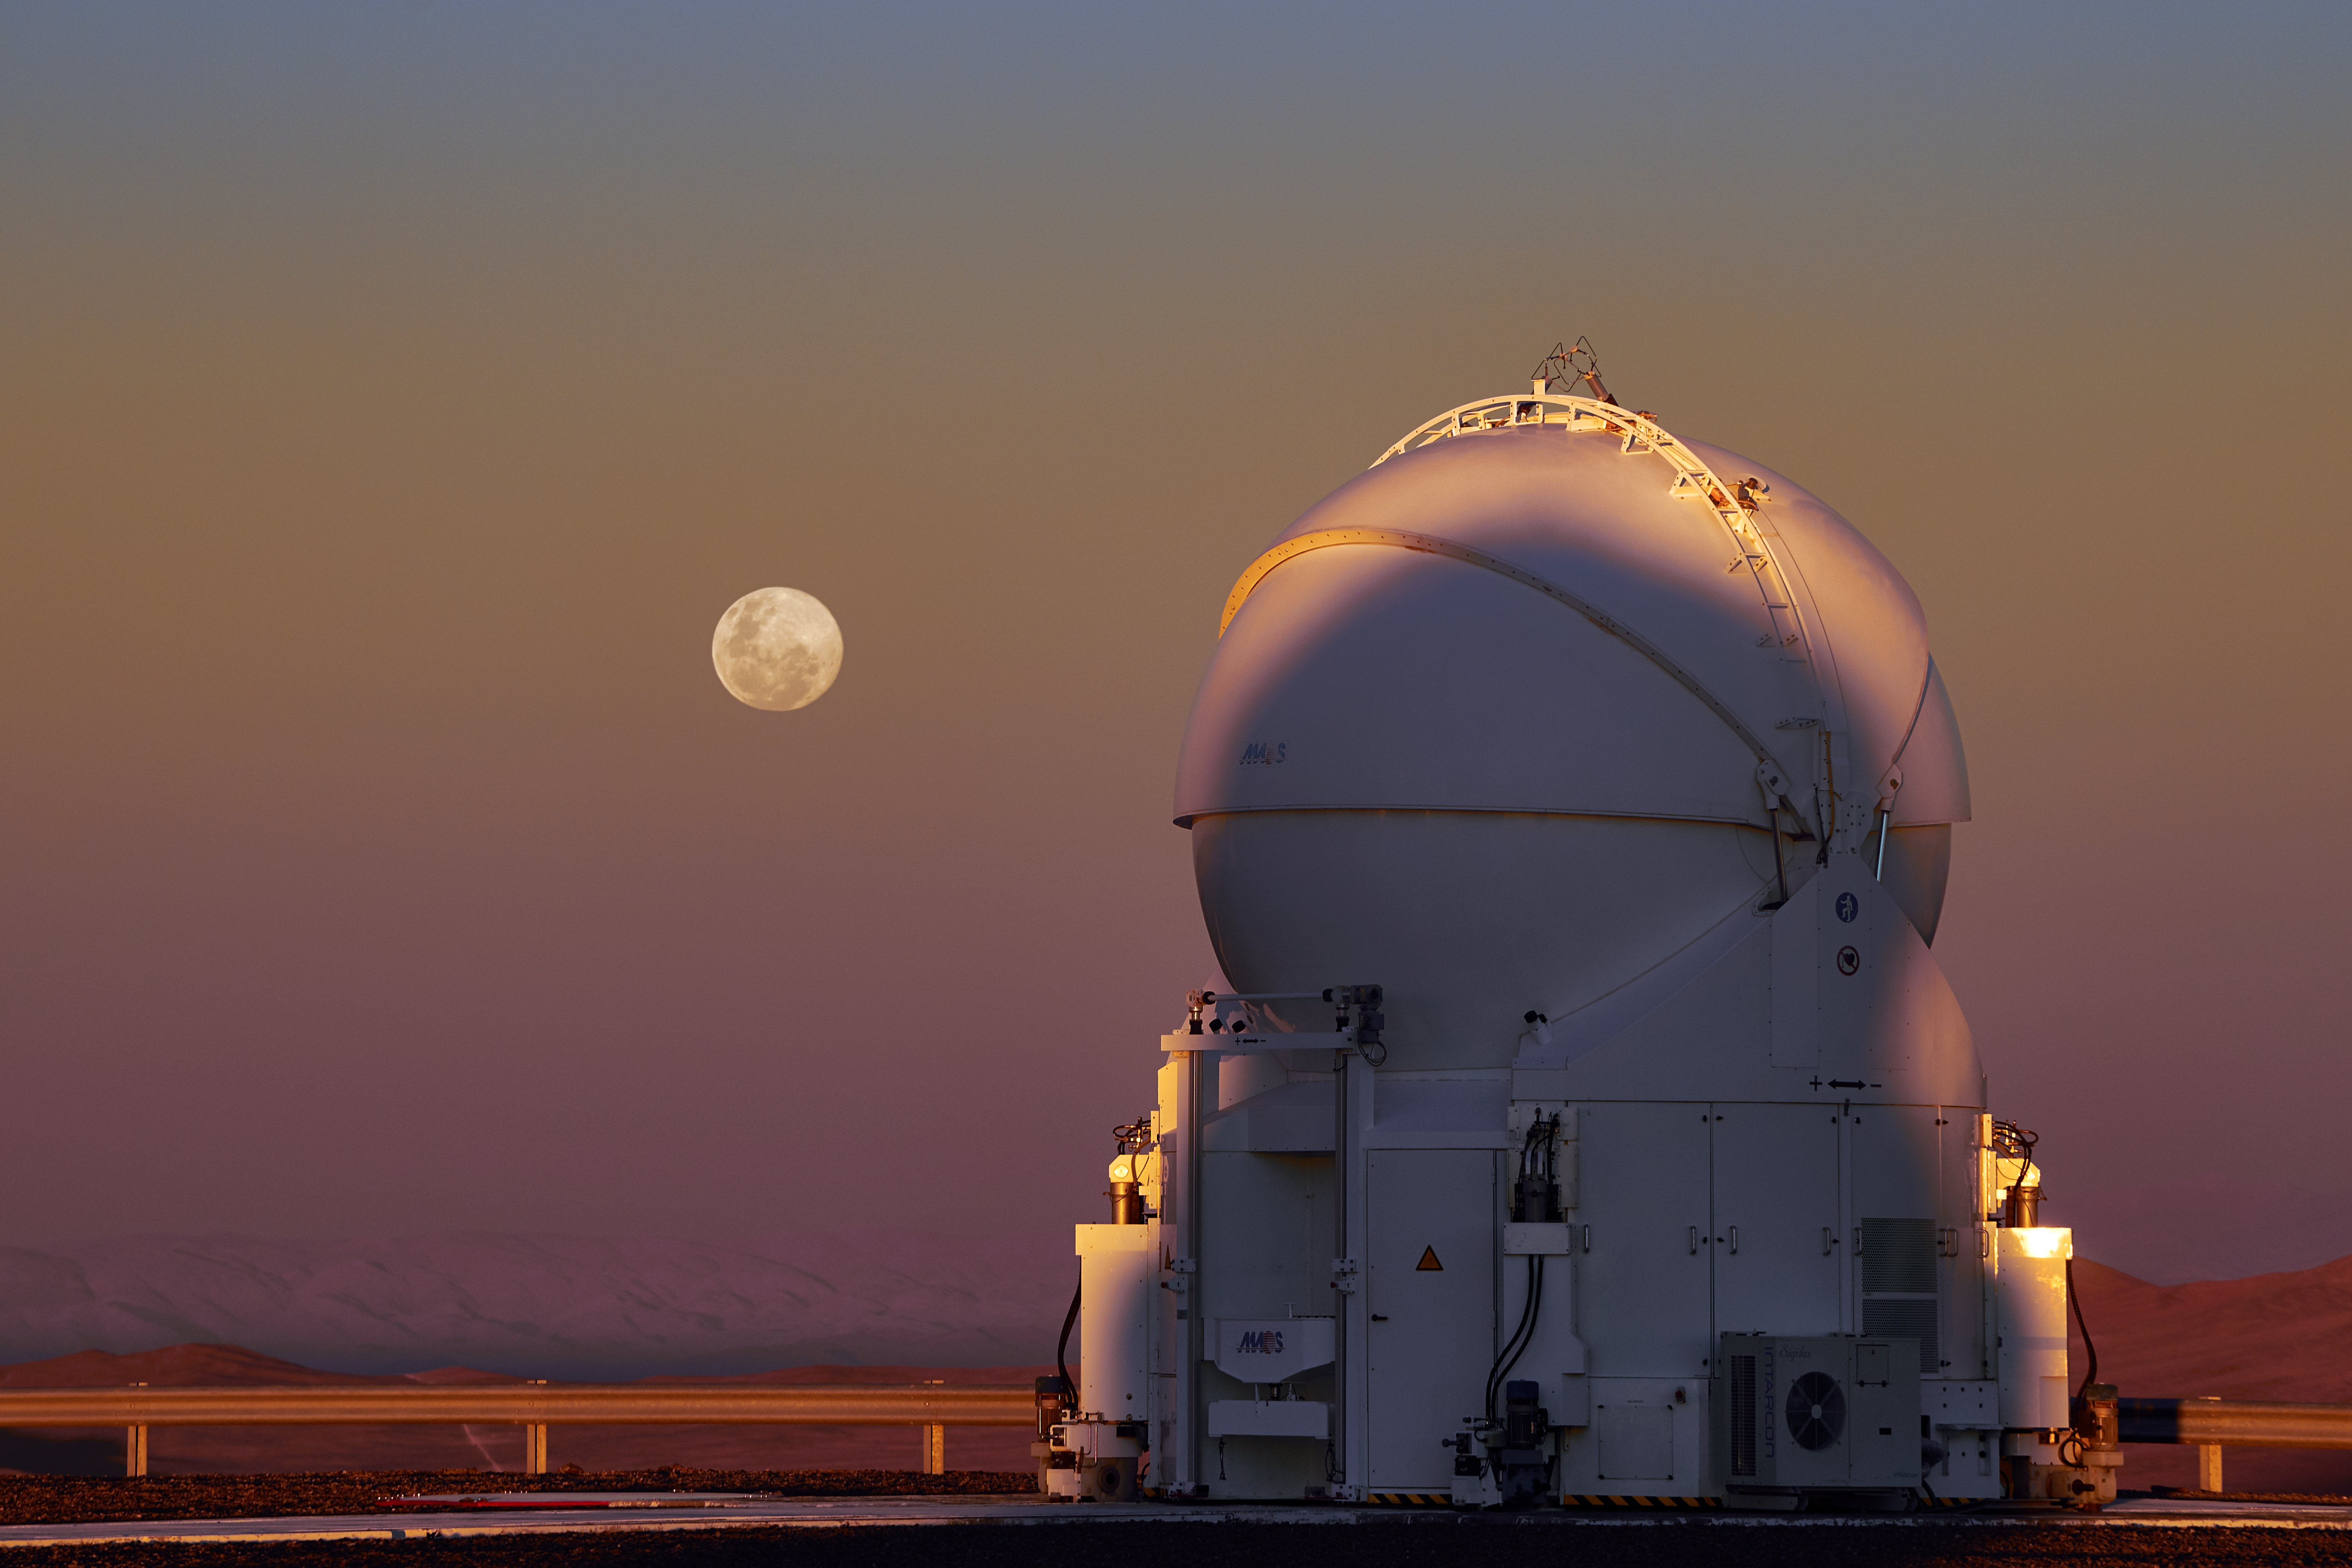

Moon dome

Though smaller than their Unit Telescope neighbours, the Auxiliary Telescopes at ESO's Paranal Observatory in Chile are still hefty displays of engineering. This one is closed up while the sky is still light but, come nightfall, the observing will begin.

Credit: C. Stephan/ESO